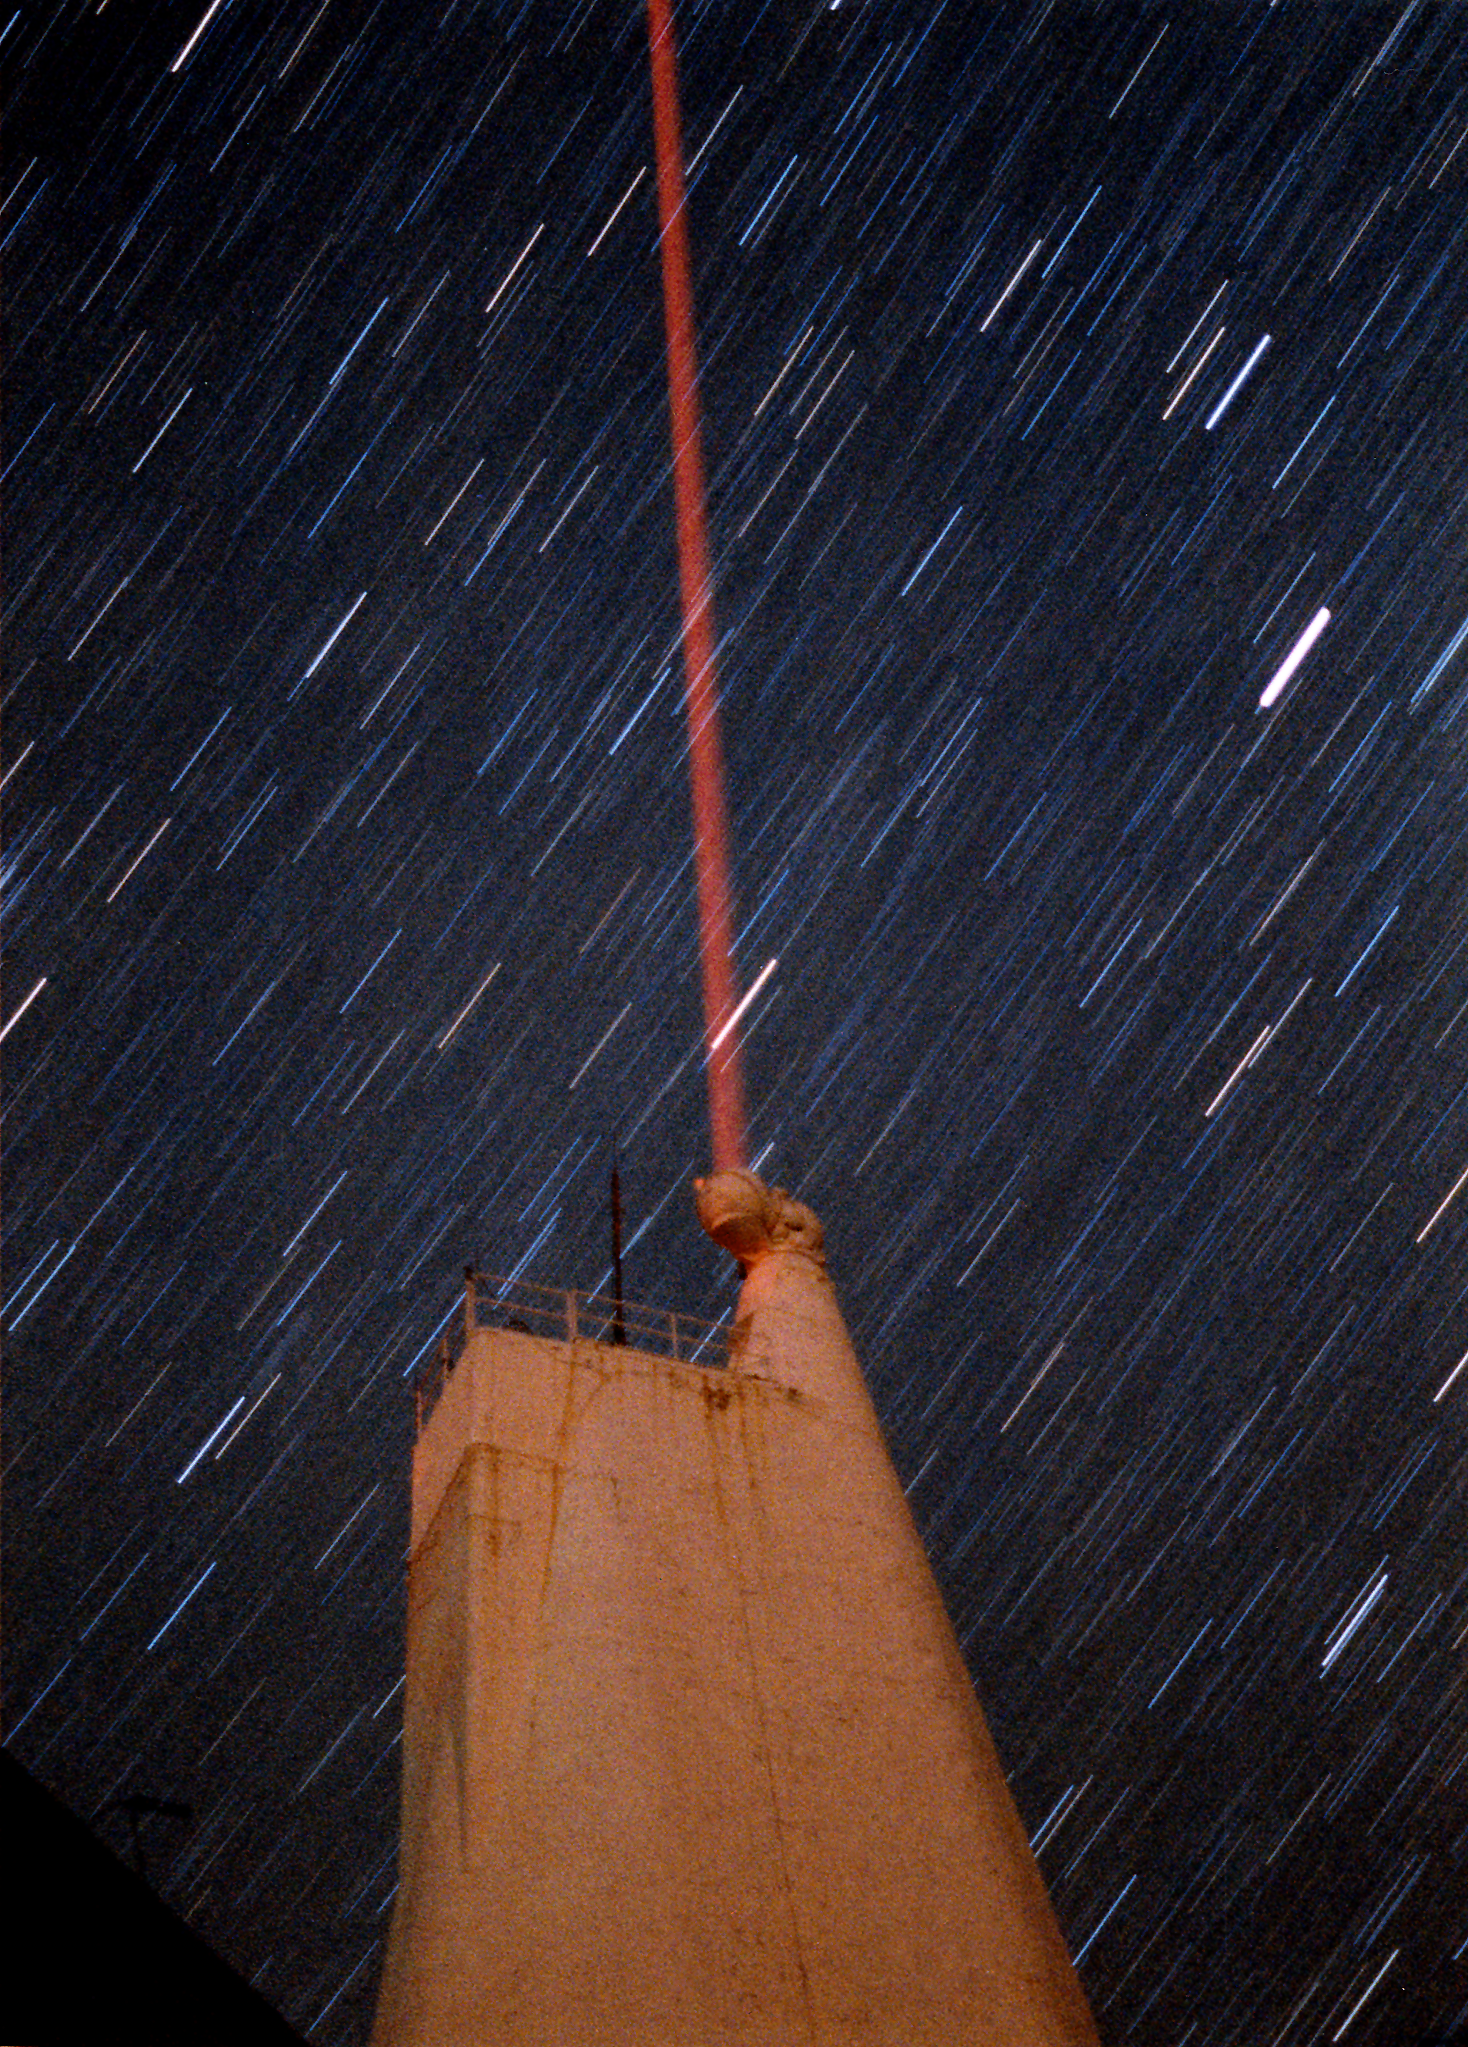

NSO VTT at SPO

From the NOAO Newsletter for June 1998 (Number 54) Laser-Guide-Star at the Sacramento Peak Vacuum Tower Telescope The University of Chicago Adaptive Optics System (ChAOS) group has been developing its sodium laser-guide-star system at the Sac Peak solar Vacuum Tower Telescope (VTT), since the VTT provides a good optics laboratory environment combined with a good supply of nighttime observing time. ChAOS is a high-order laser-guide-star adaptive optics (AO) system built for the large ground-based astronomical telescopes. One of the critical techniques in the system is to generate an artificial star in the upper atmosphere for the AO system's wavefront sensor. Using a laser with wavelength tuned to the sodium D2 line shining upon the mesosphere at about 90 kilometers above sea level, a bright "sodium star" can be generated. The picture shows the laser-guide-star experiment at the NSO VTT. During the experiment, the artificial star, as bright as the 9th magnitude and as small as about the size of a natural star, was generated, and various factors that affect the quality of the artificial star were explored. The VTT was used to launch the laser beam to the mesosphere and observe the return light from the generated artificial star simultaneously. The photo was taken during the experiment on the night of 20 November 1997. In the photo, the VTT was lit up by moonlight and a 4-watt laser beam was launched from the top of the telescope. Some well-known constellations such as Orion and Taurus are also visible in the picture. Fang Shi, Ed Kibblewhite, Jacques Beckers

Credit: Fang Shi/NSO/NOIRLab/NSF/AURA/